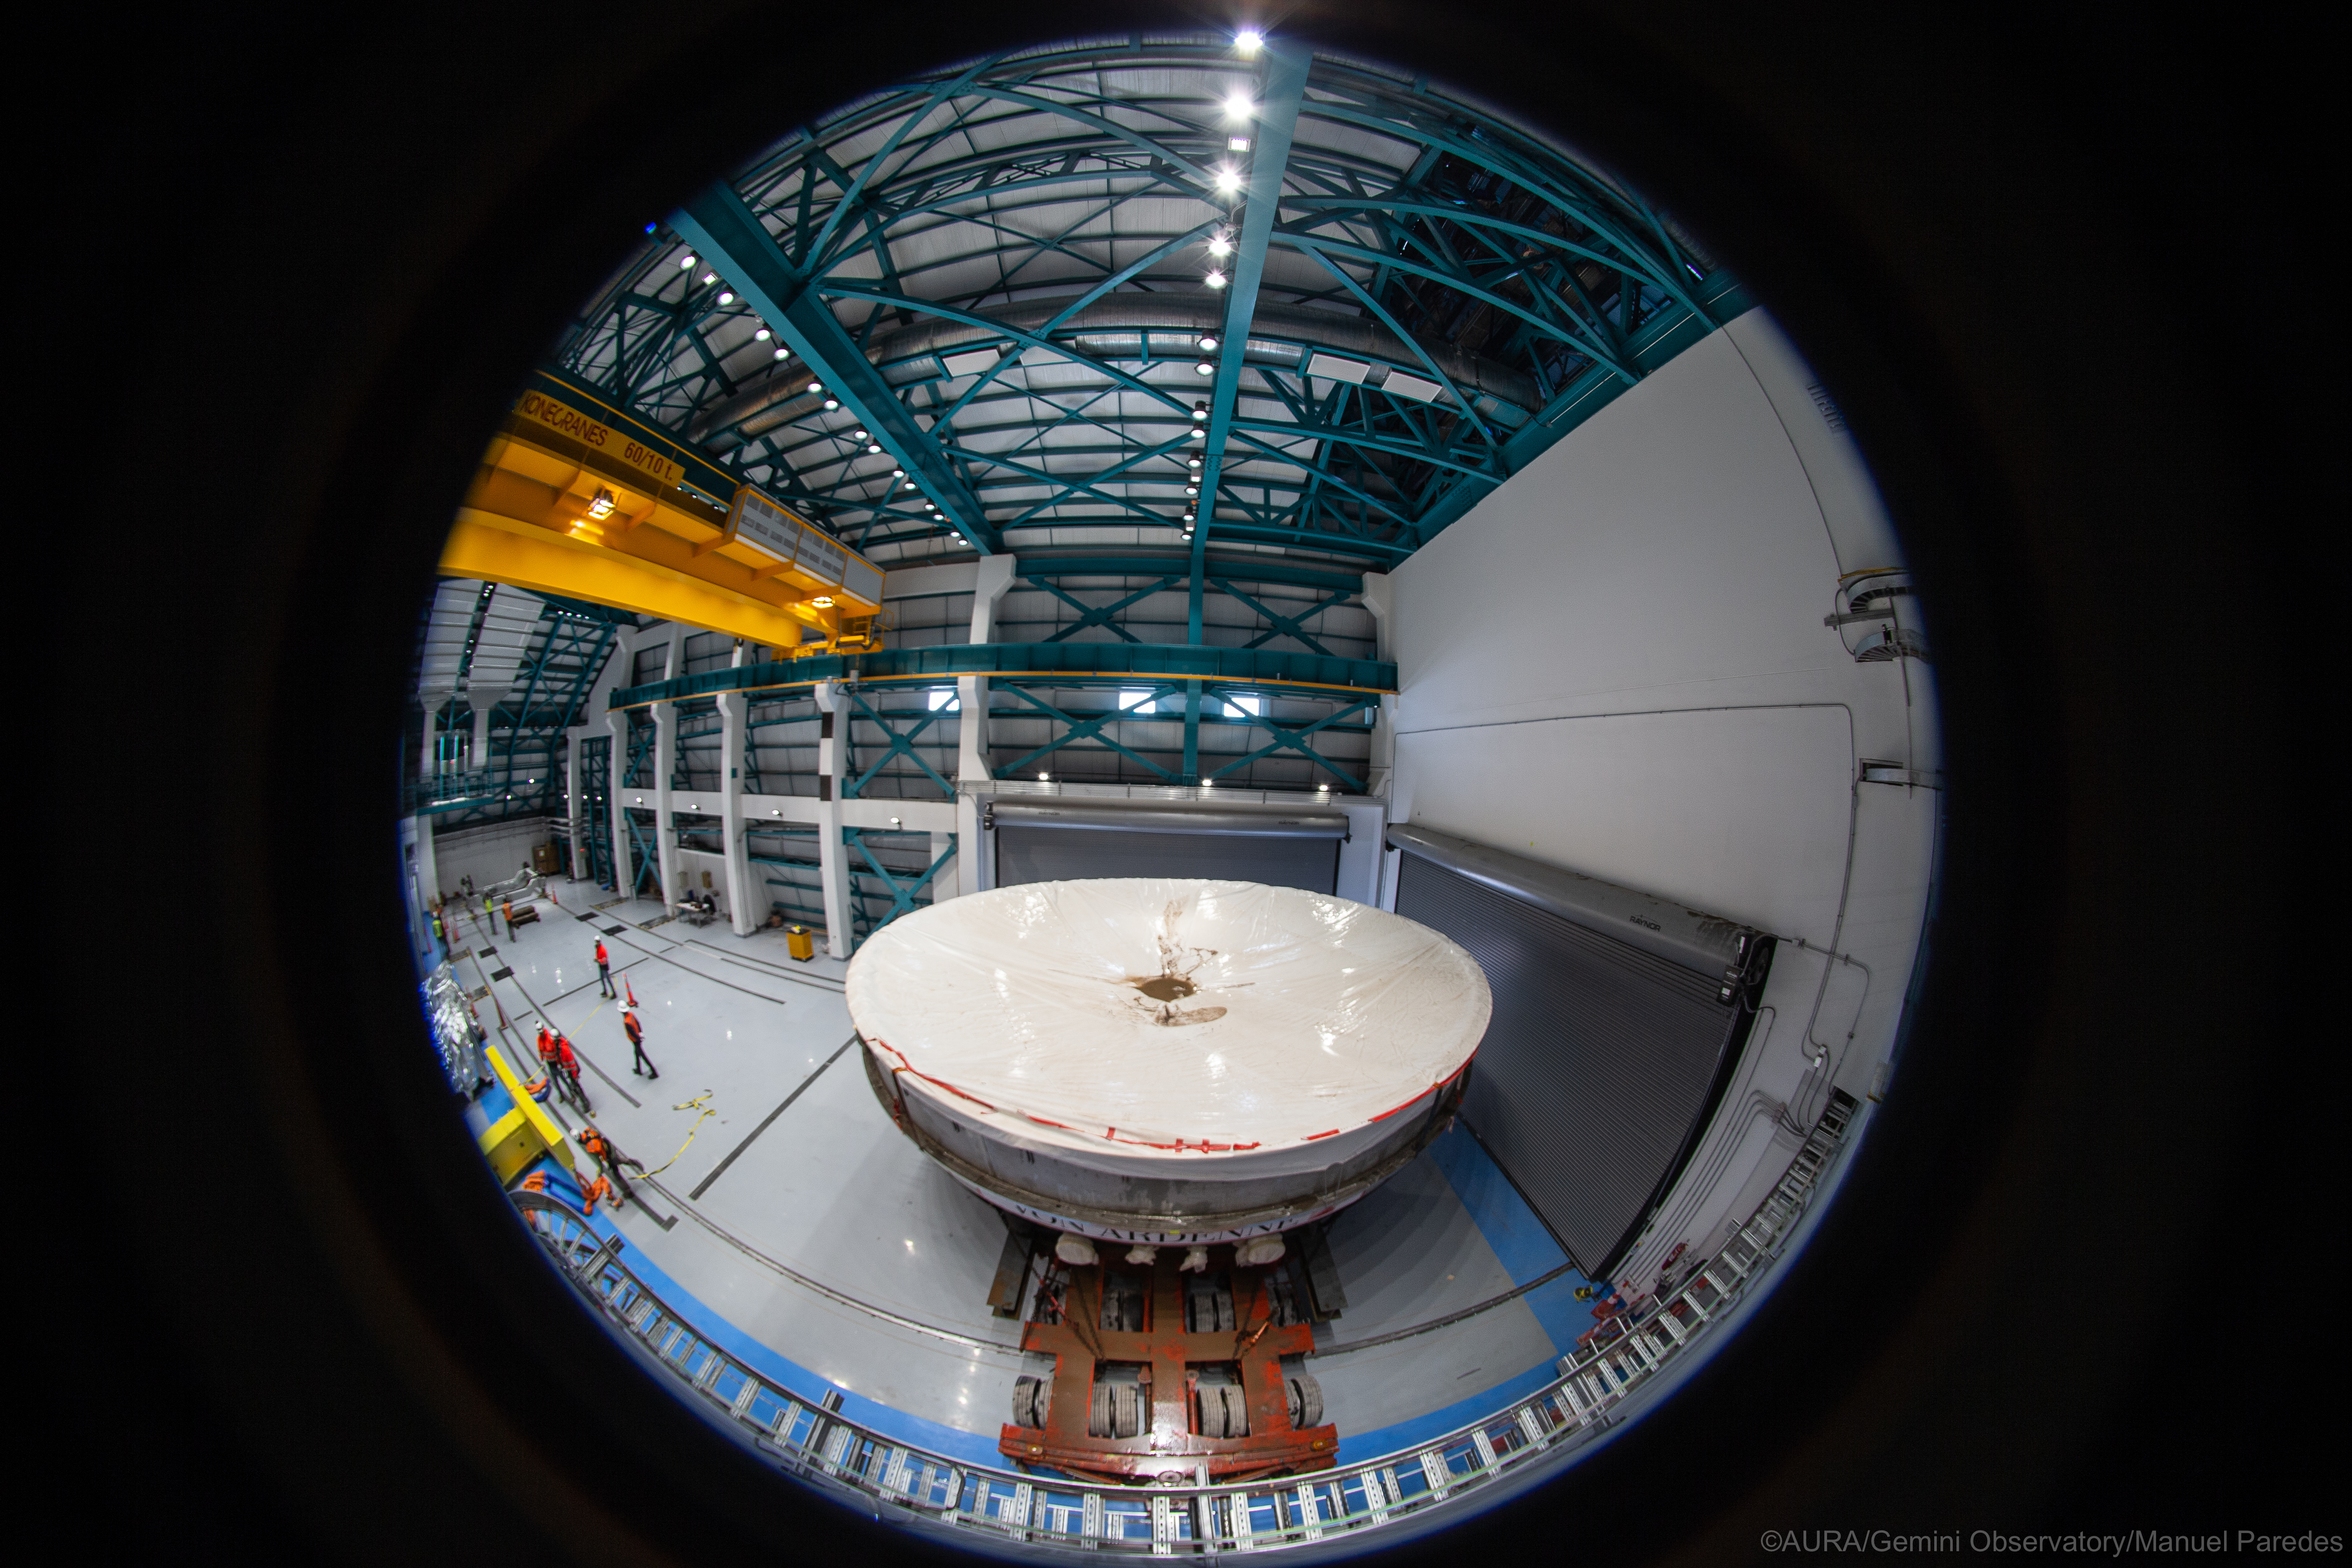

LSST Coating Chamber Arrival

November 11, 2018 - The Coating Chamber for the Large Synoptic Survey Telescope (LSST) arrived on the summit of Cerro Pachón, safely completing a 15 week journey from Deggendorf, Germany, where it was constructed. The 128-ton Coating Chamber is the largest single piece of equipment to arrive at the LSST observatory site to date, and will soon be joined by the Telescope Mount Assembly (TMA), from Spain, and the 8.4-meter Primary/Tertiary (M1M3) Mirror, from the United States, which are expected to arrive in 2019.

Credit: Manuel Paredes/AURA/International Gemini Observatory/NOIRLab/NSF